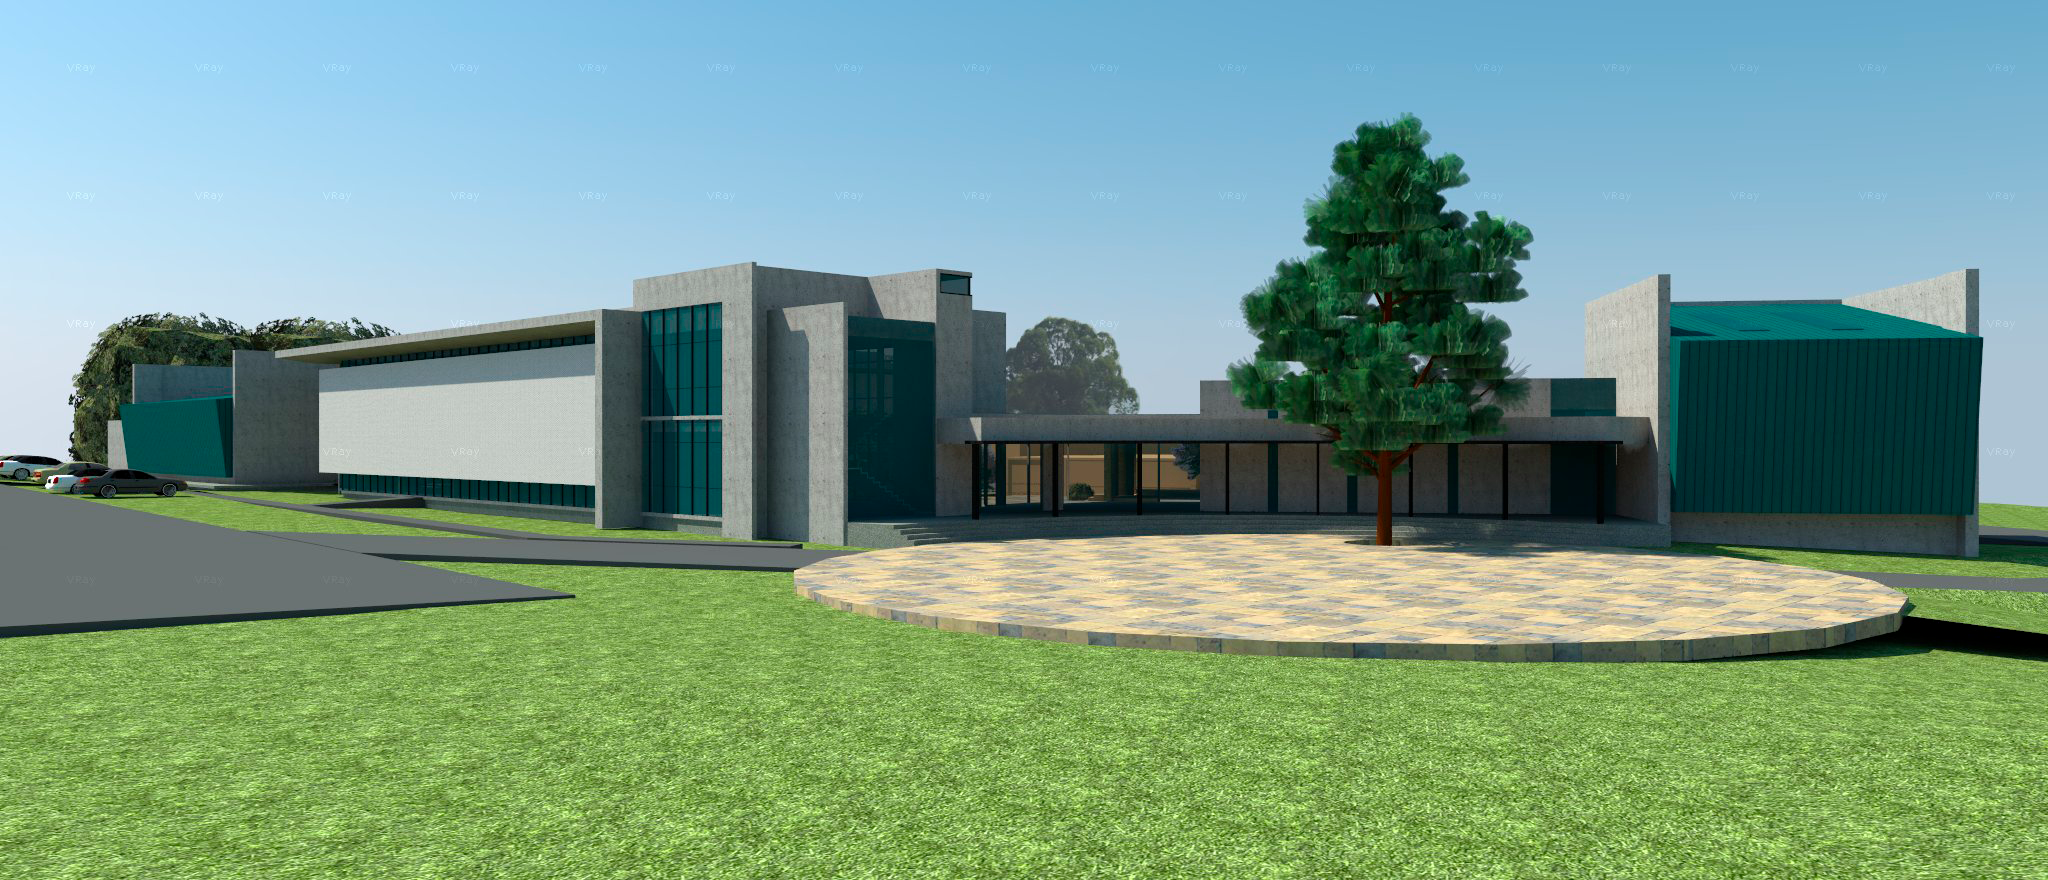

Base Facility in La Serena

Preliminary drawing of the LSST Base Facility in La Serena, which will include office space for LSST, CTIO, SOAR, and AURA-O operations as well as the LSST Data Center in Chile. Remodeling of the existing structure and site preparation for the new construction will begin in July 2016.

Credit: Rubin Observatory/NSF/AURA